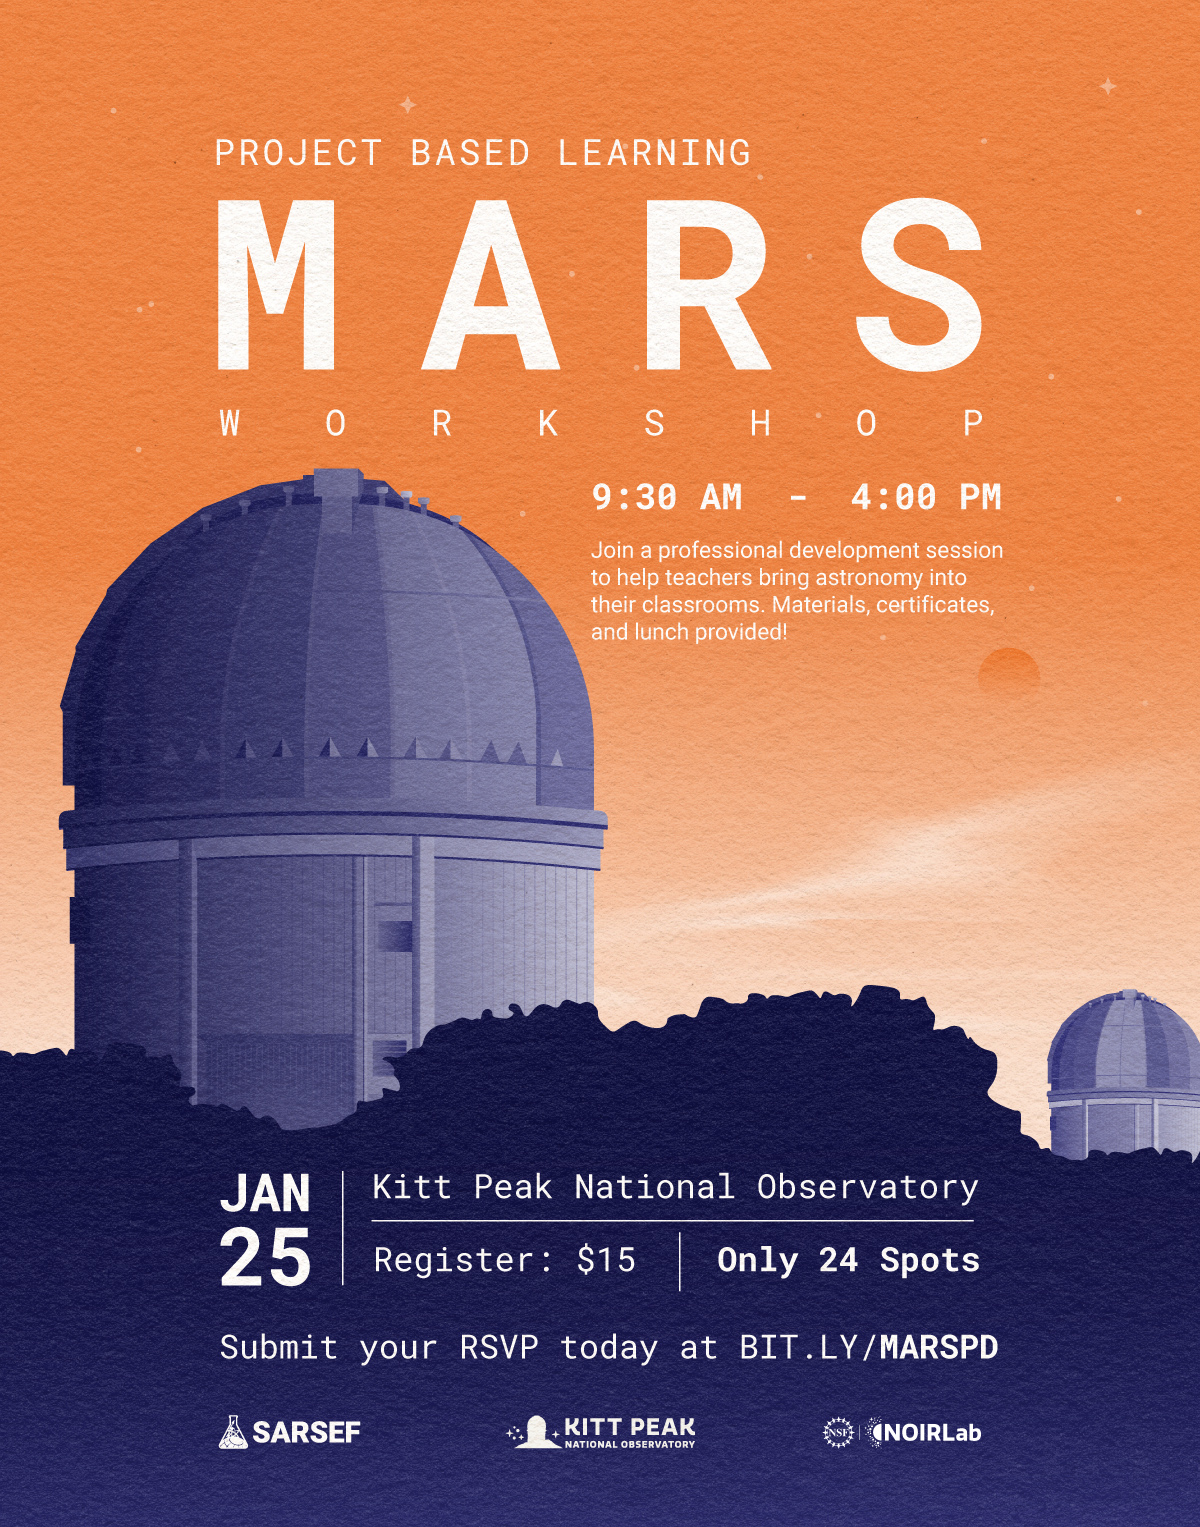

MARS

Credit: NOIRLab